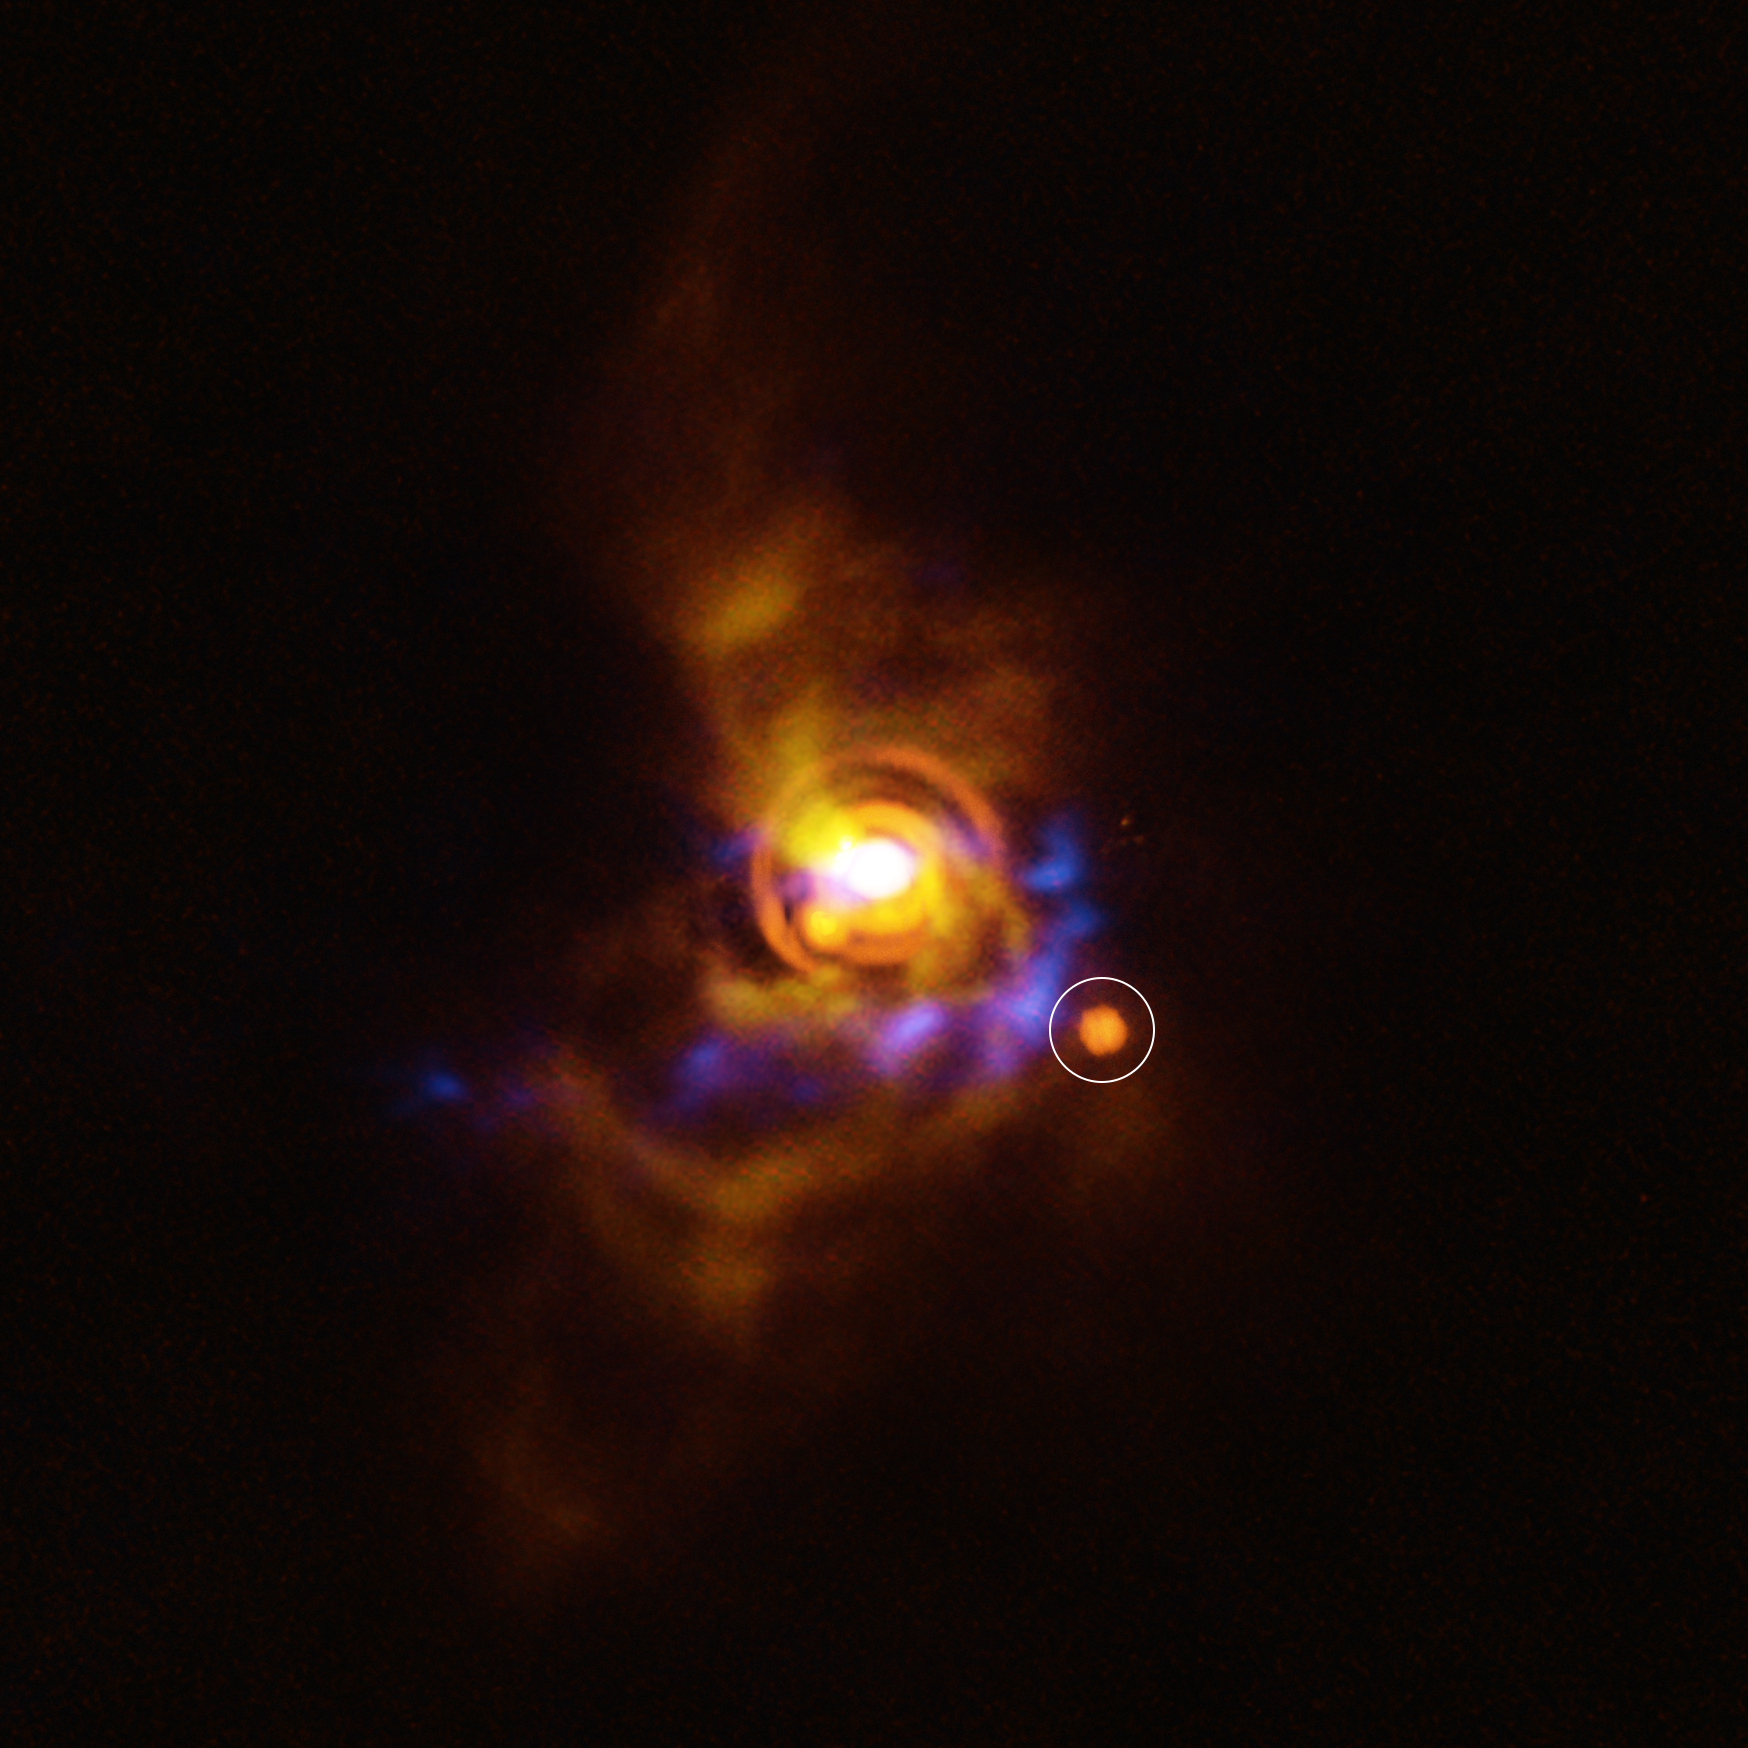

A possible companion in the disc of the star V960 Mon

This image shows a possible companion orbiting the young star V960 Mon. The star, located more than 5000 light-years away, is surrounded by a disc with intricate features. Previous analysis of the disc showed that it contains clumps of unstable material that could collapse to form a companion object. The new candidate found here could be either a planet or a brown dwarf –– an object bigger than a planet that didn’t gain enough mass to shine as a star.

The candidate object was found with ESO’s Very Large Telescope (VLT), using its new Enhanced Resolution Imager and Spectrograph (ERIS). The new ERIS data are shown here in orange, overlaid on older images of the dusty disc as seen with the VLT’s SPHERE instrument (yellow) and the Atacama Large Millimeter/submillimeter Array (ALMA, in blue).

Credit: ESO/A. Dasgupta/ALMA (ESO/NAOJ/NRAO)/Weber et al.